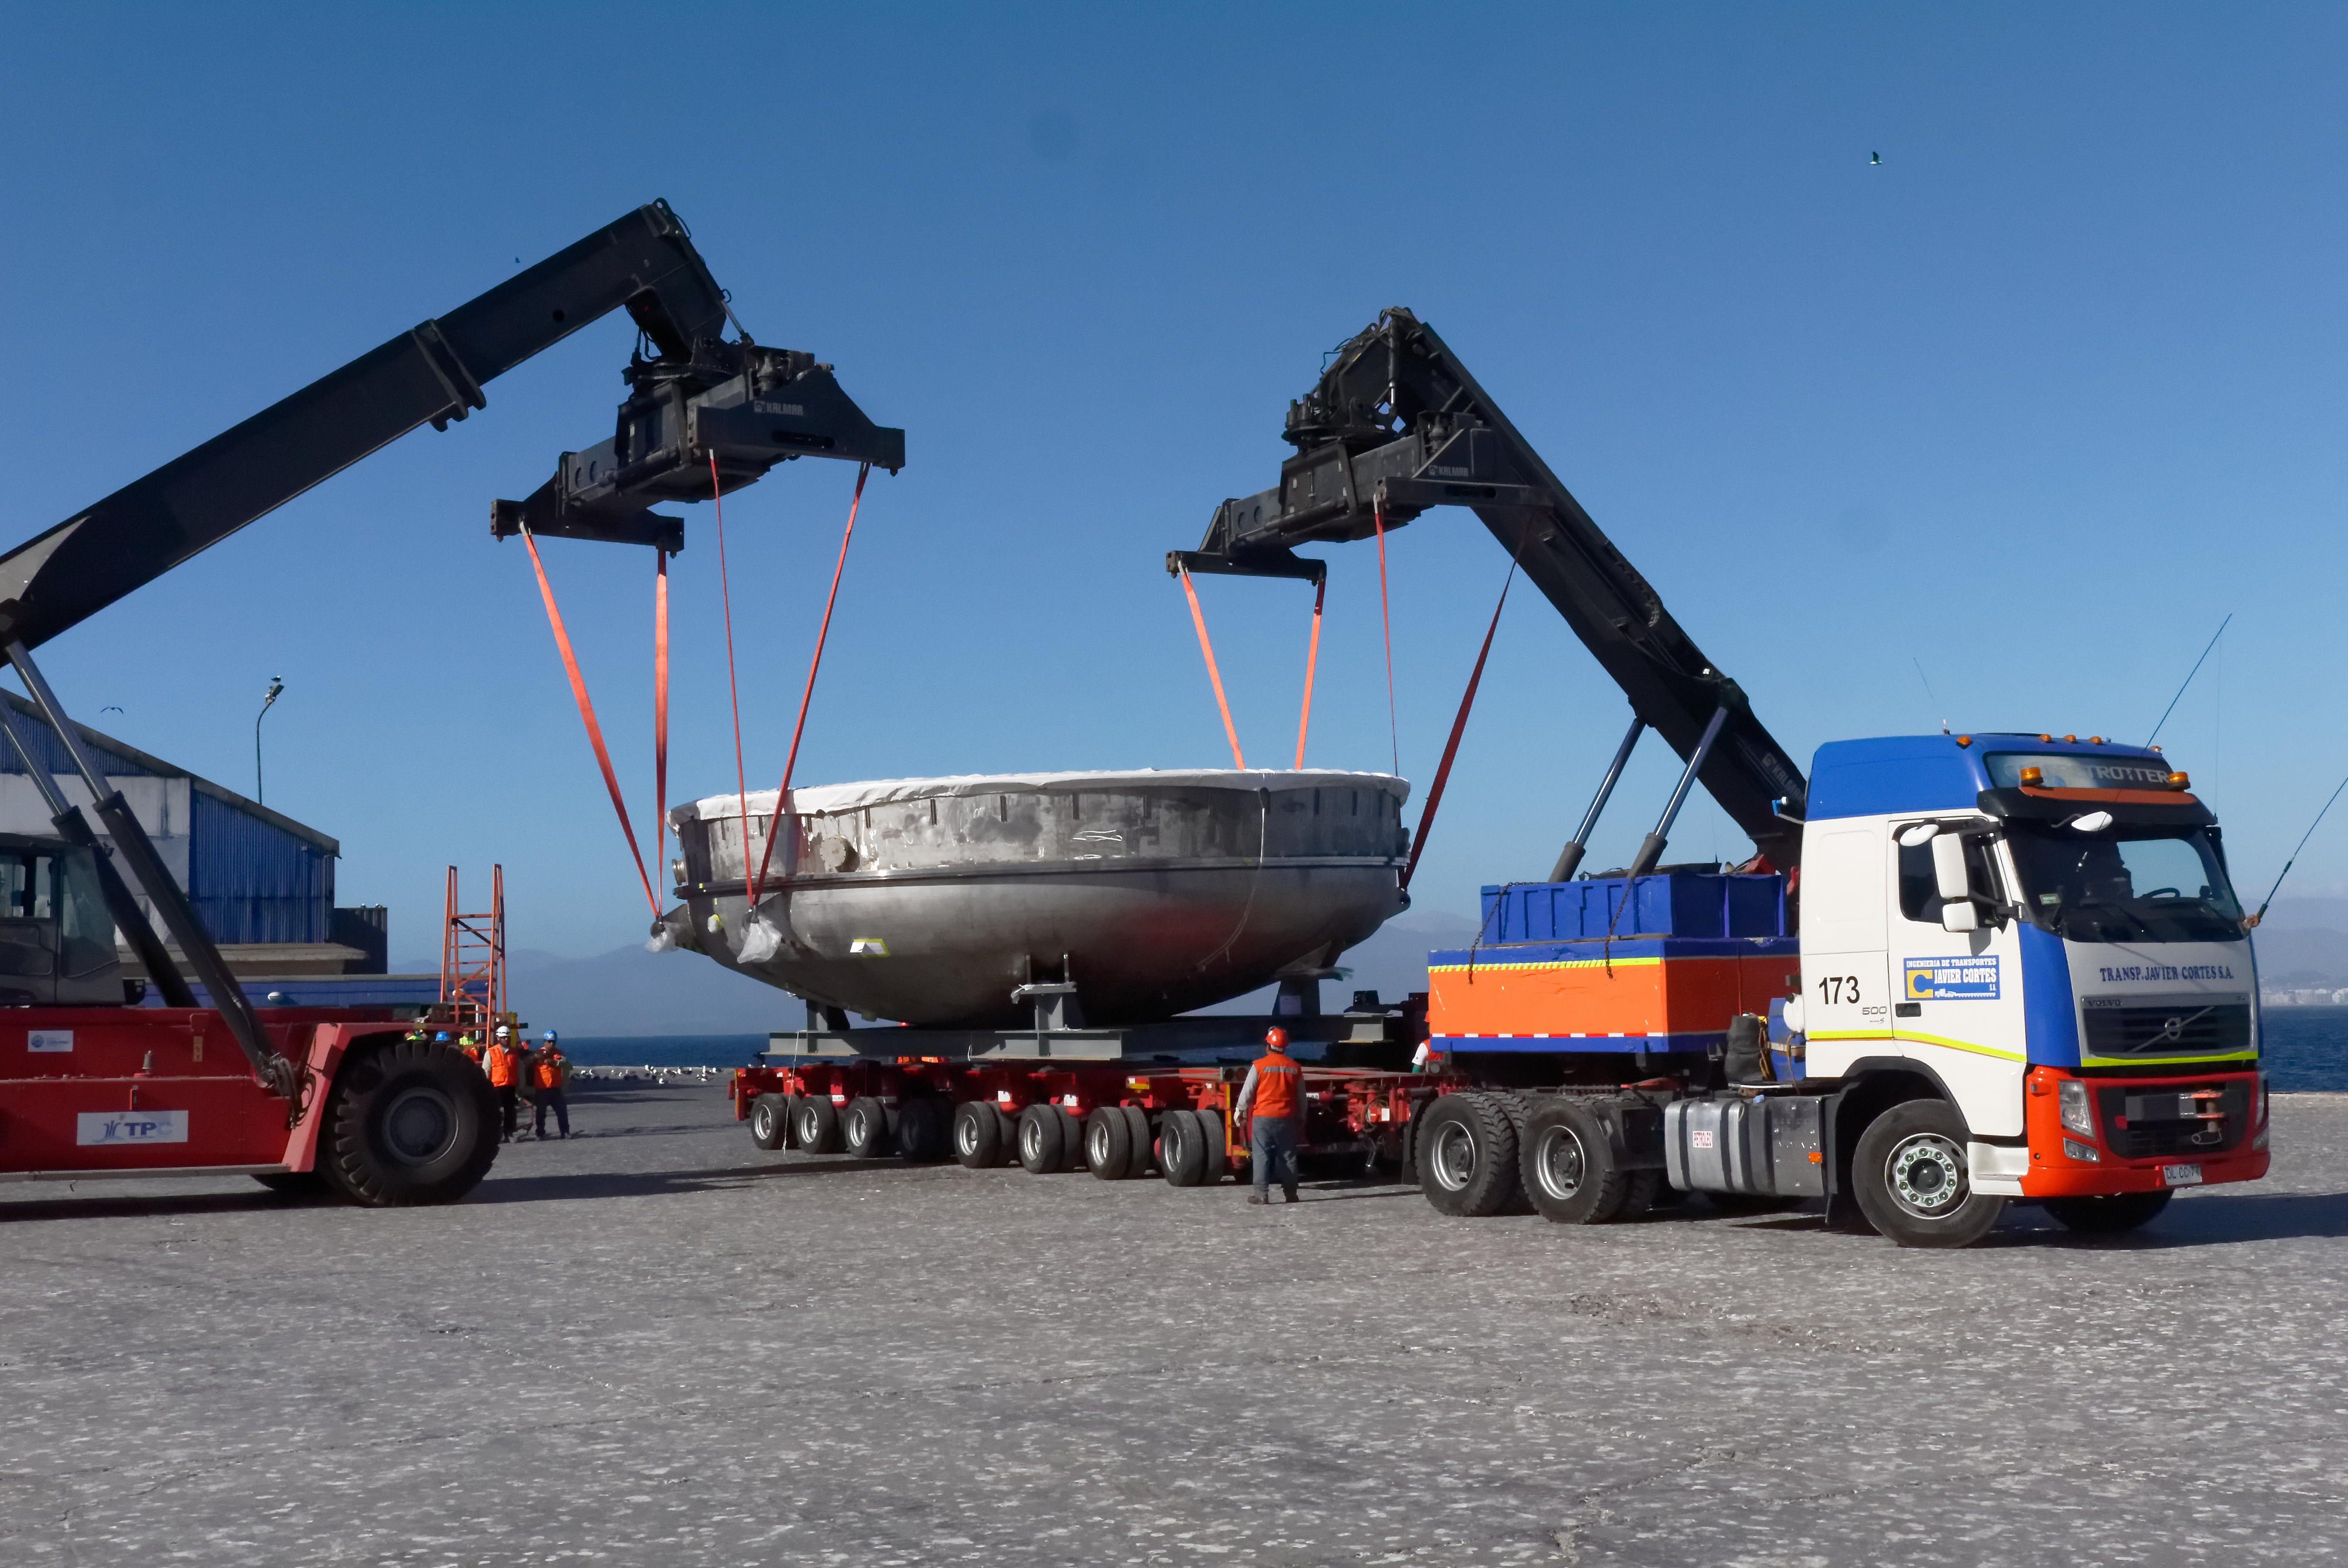

Coating Chamber Arrives in Chile

On October 25, 2018, the LSST Coating Chamber arrived at the port of Coquimbo, Chile. The 128-ton structure was lifted off the BBC Arizona by crane. The following day, the Coating Chamber was split into two pieces, top and bottom, and loaded onto two specialized trucks for transport to the LSST summit facility on Cerro Pachón.

Credit: Rubin Observatory/NSF/AURA